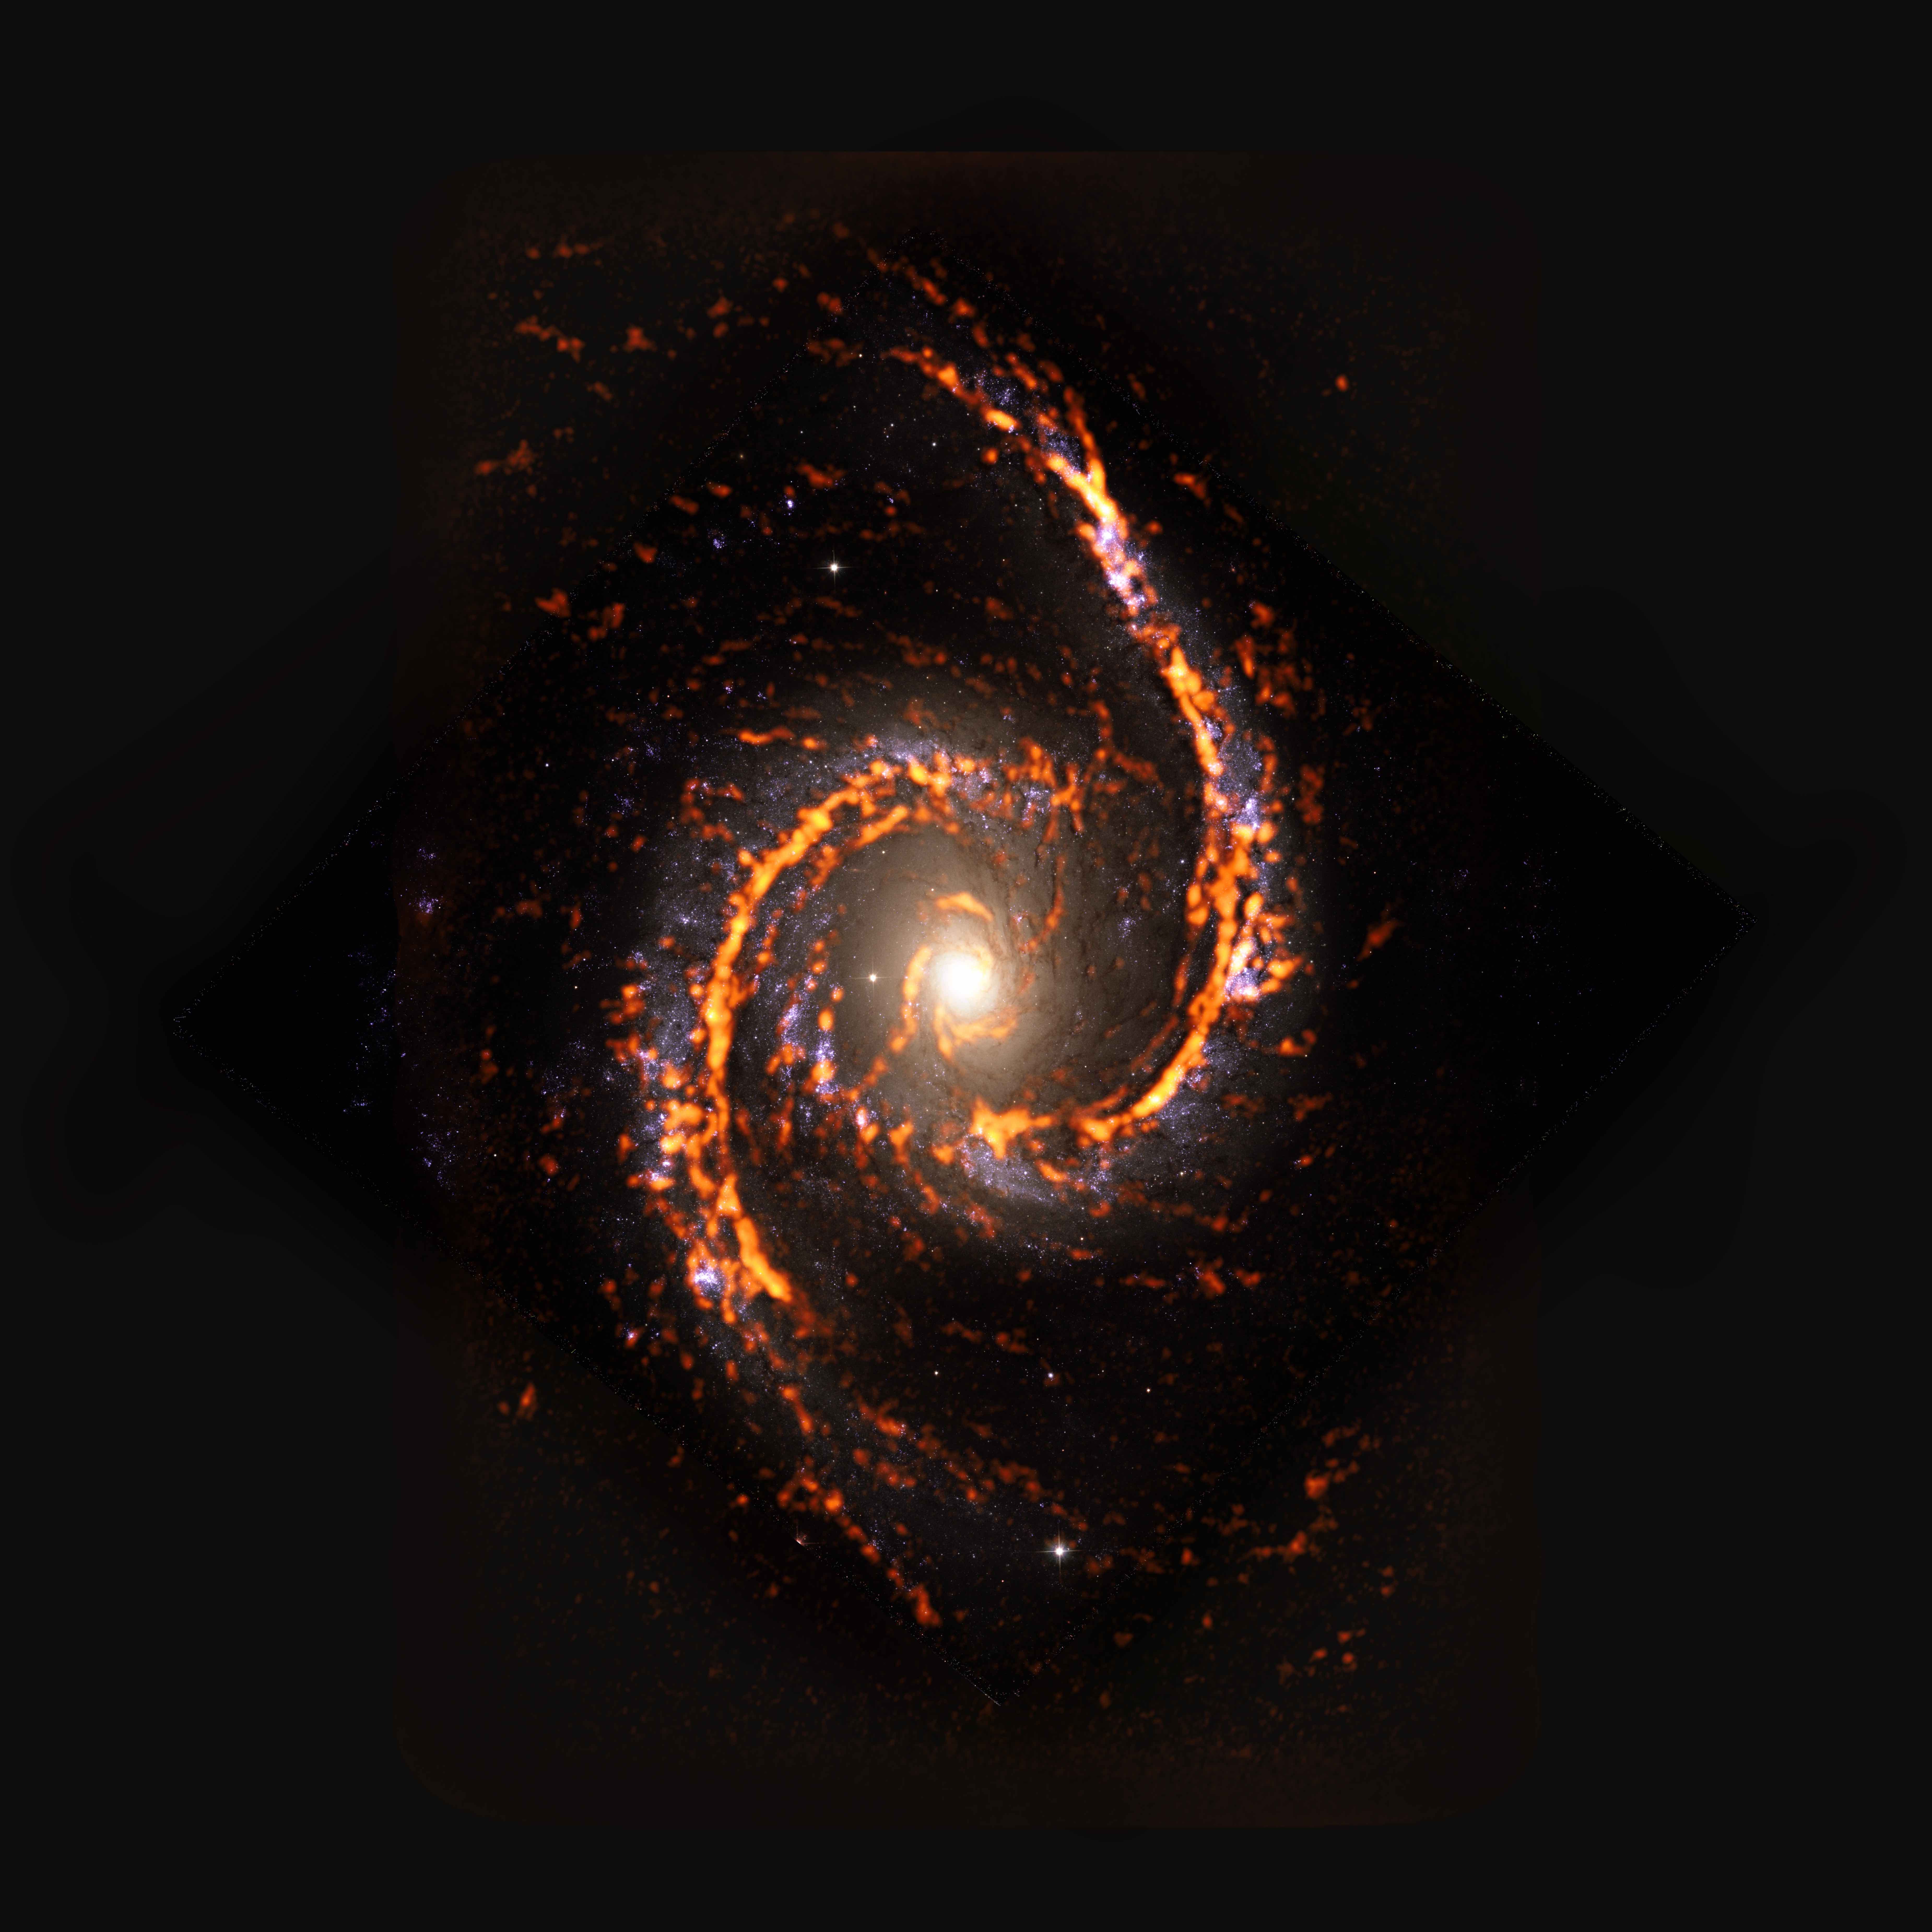

PHANGS-ALMA Survey: NGC1566

Seen here as an ALMA (orange) composite with Hubble Space Telescope (red) data, NGC1566 was among the nearly 100 galaxies catalogued by the PHANGS survey of the nearby Universe. NGC1566 exhibits grand-design spiral plus stellar bar morphology.

Credit: ALMA (ESO/NAOJ/NRAO)/ESA/NASA/PHANGS, S. Dagnello (NRAO)